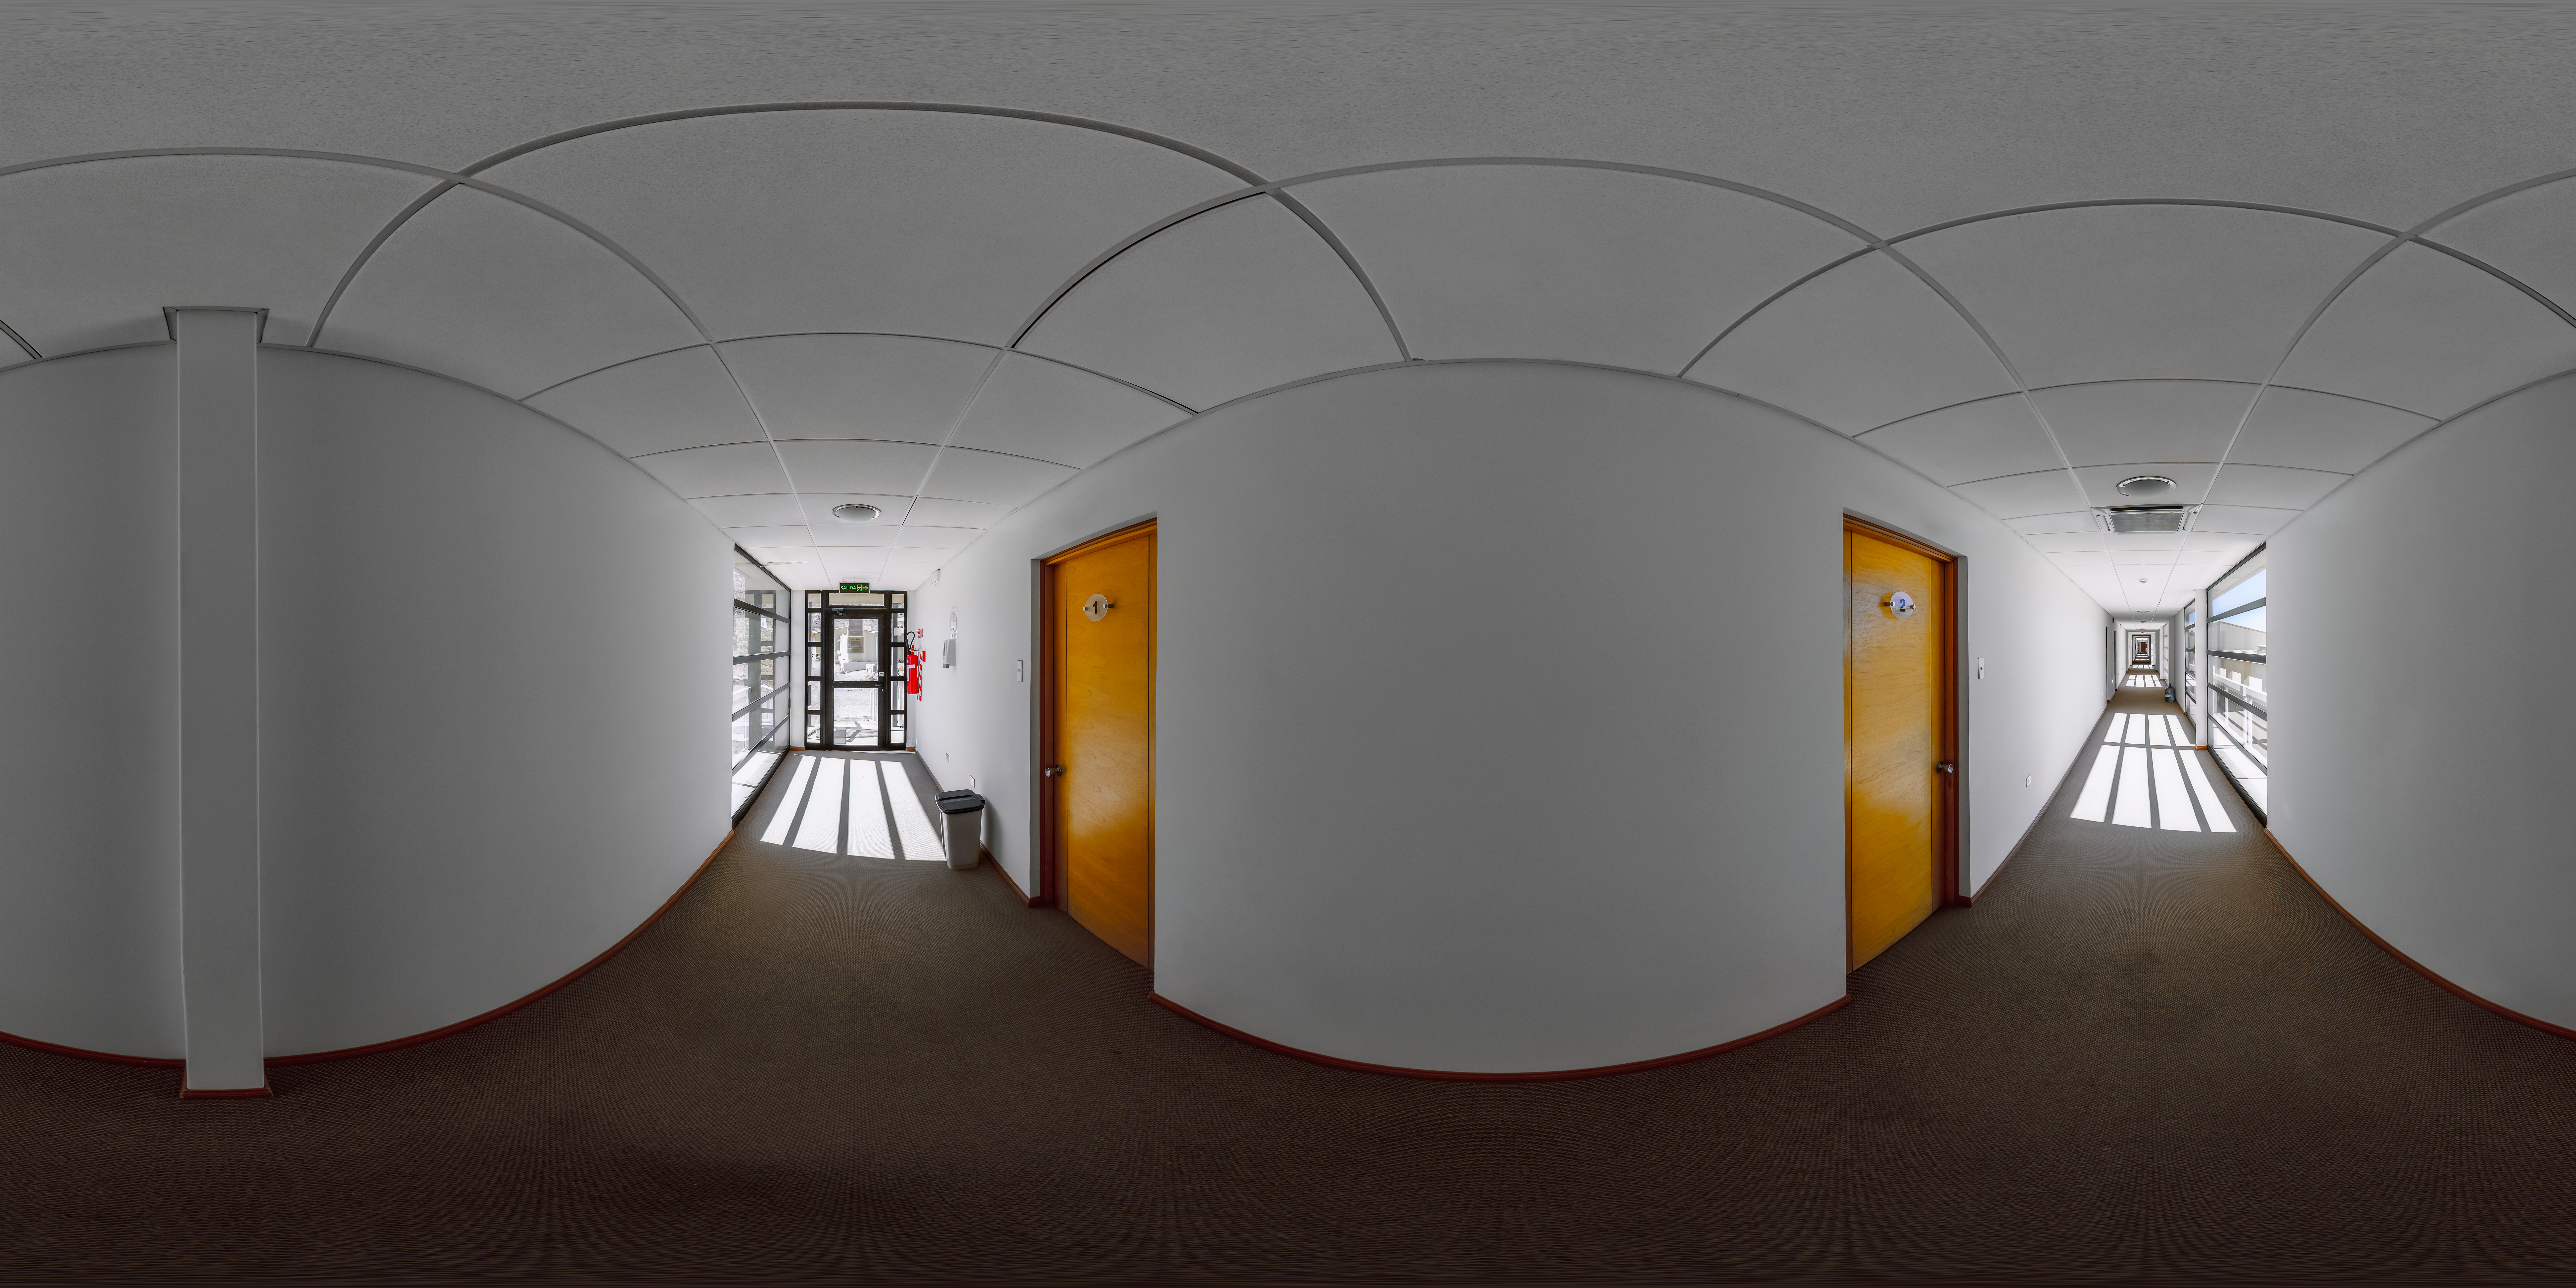

Cerro Pachón Dormitory Hallway 360 Panorama

A 360 panorama view of the hallway in one of the Cerro Pachón dormitories.

Credit: NOIRLab/NSF/AURA/P. Horálek